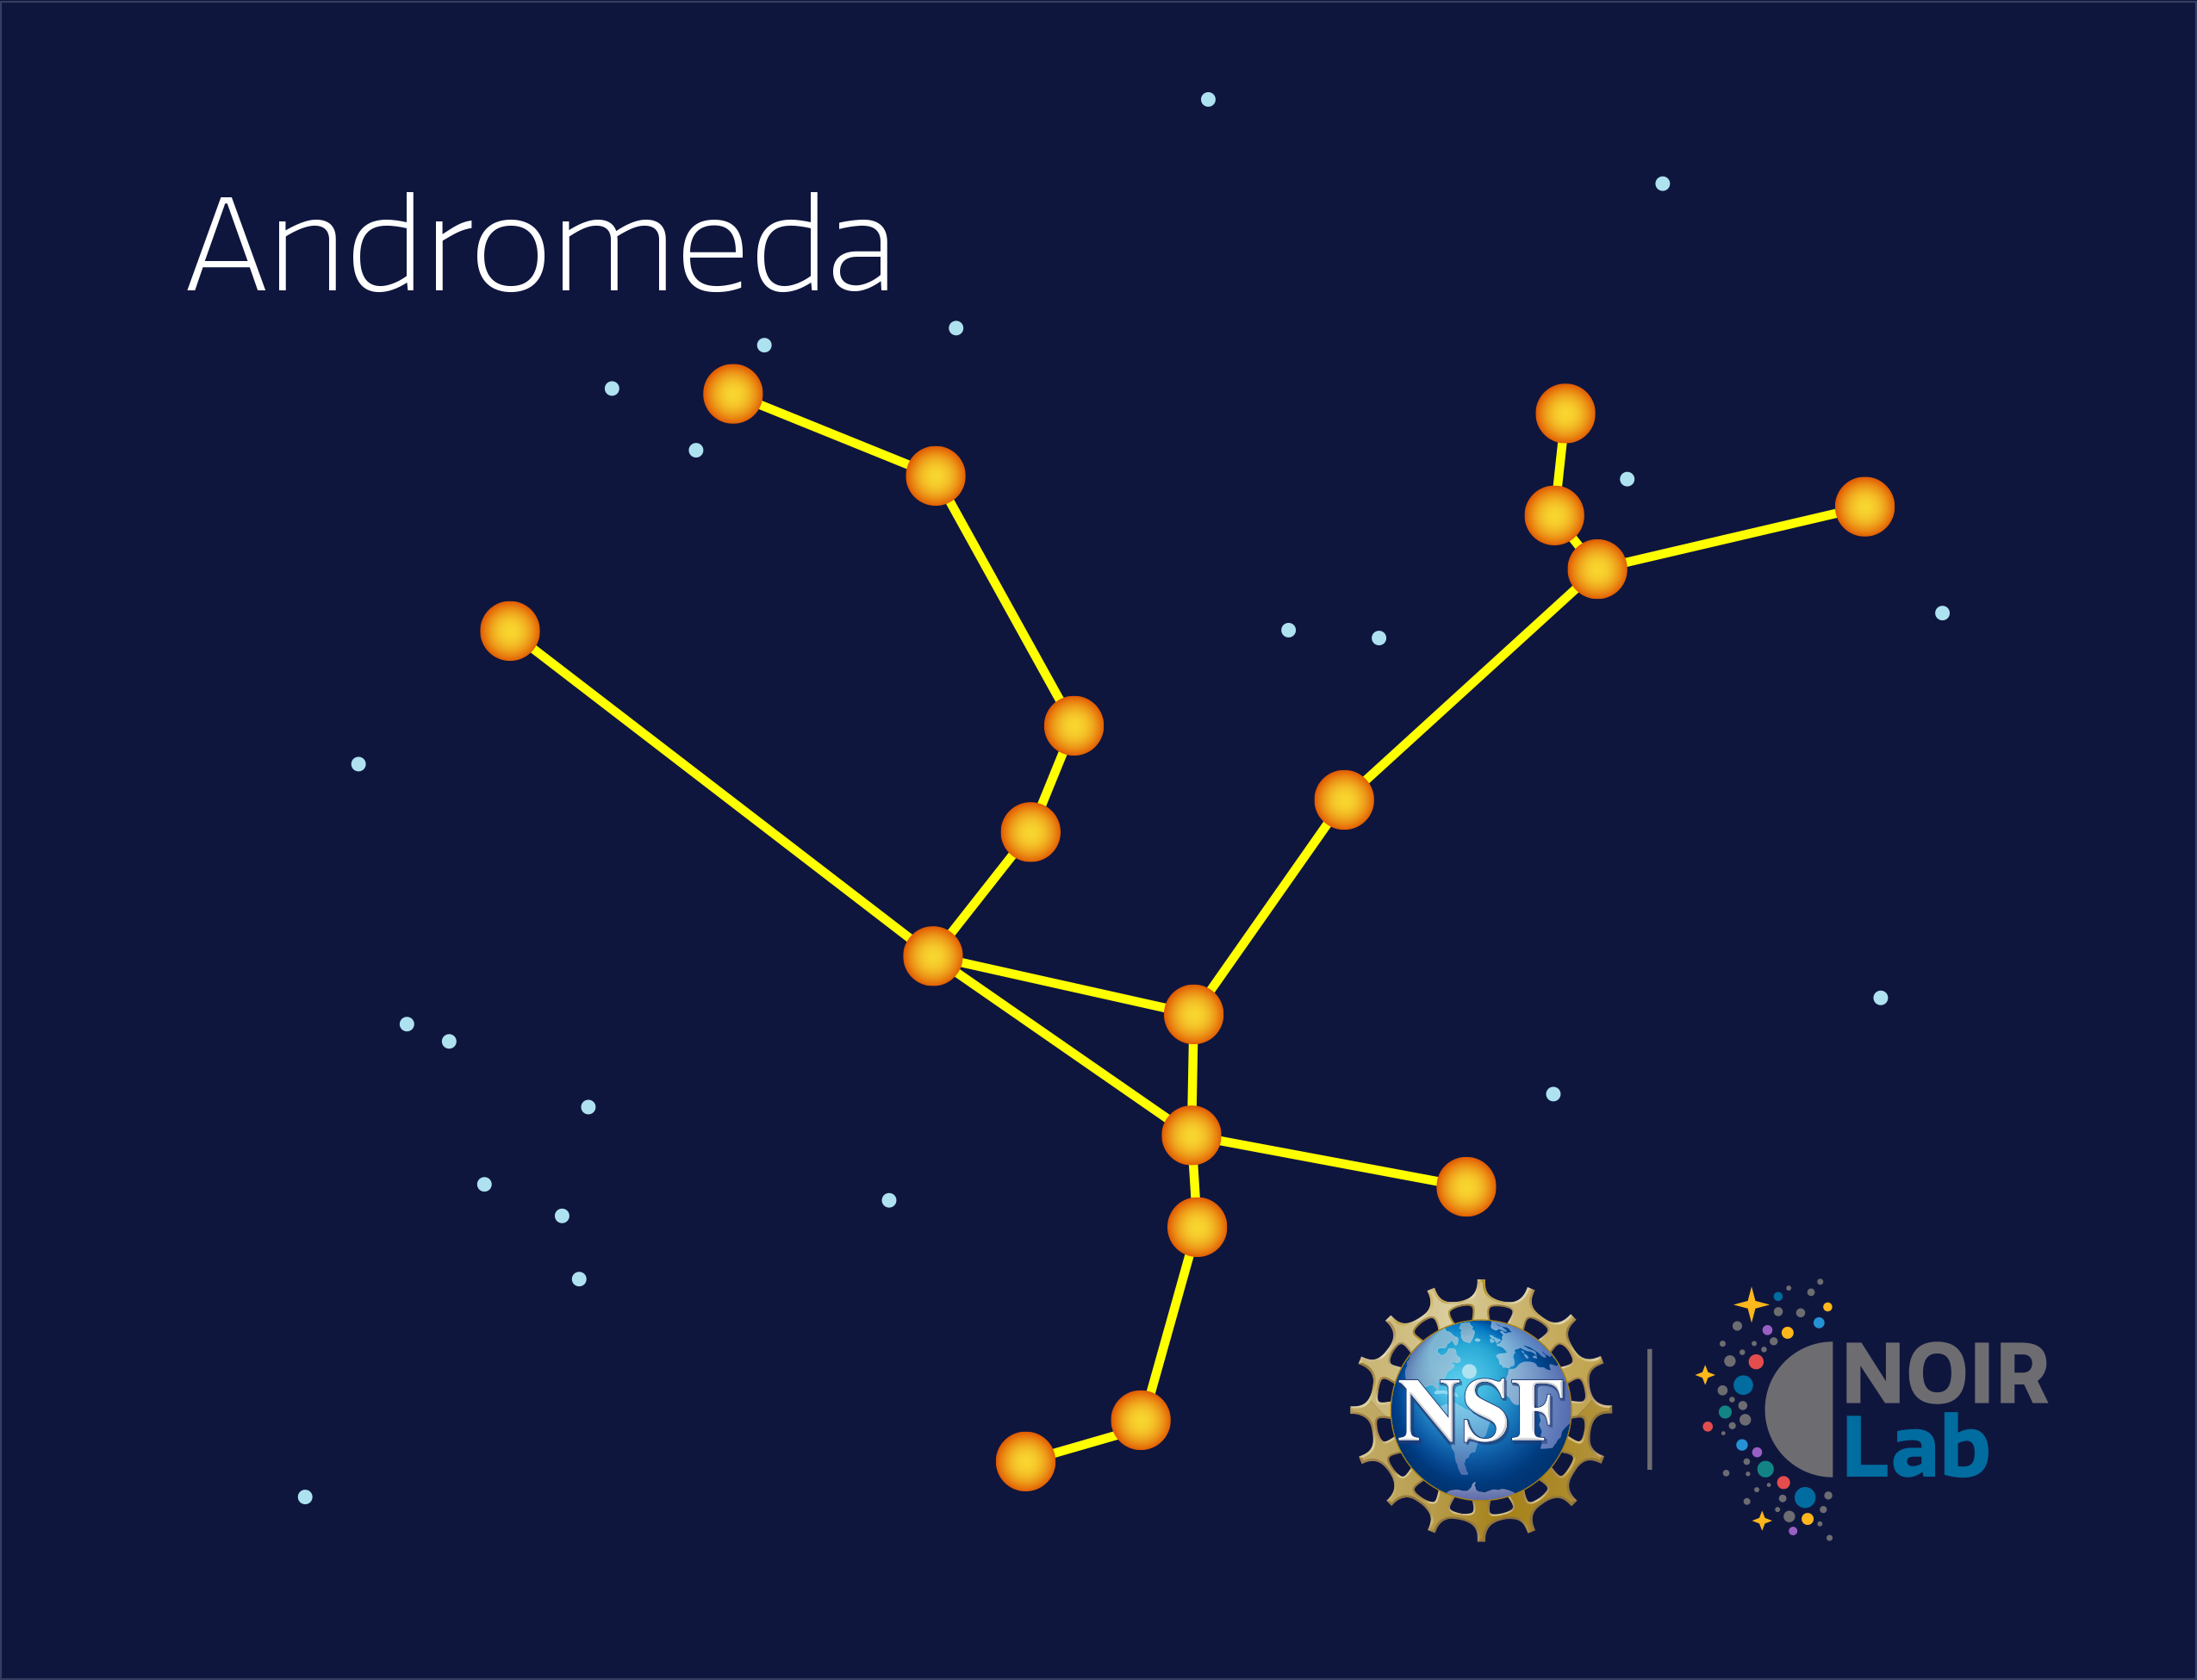

Andromeda

Credit: NOIRLab/NSF/AURA/E. Slawik/M. Zamani